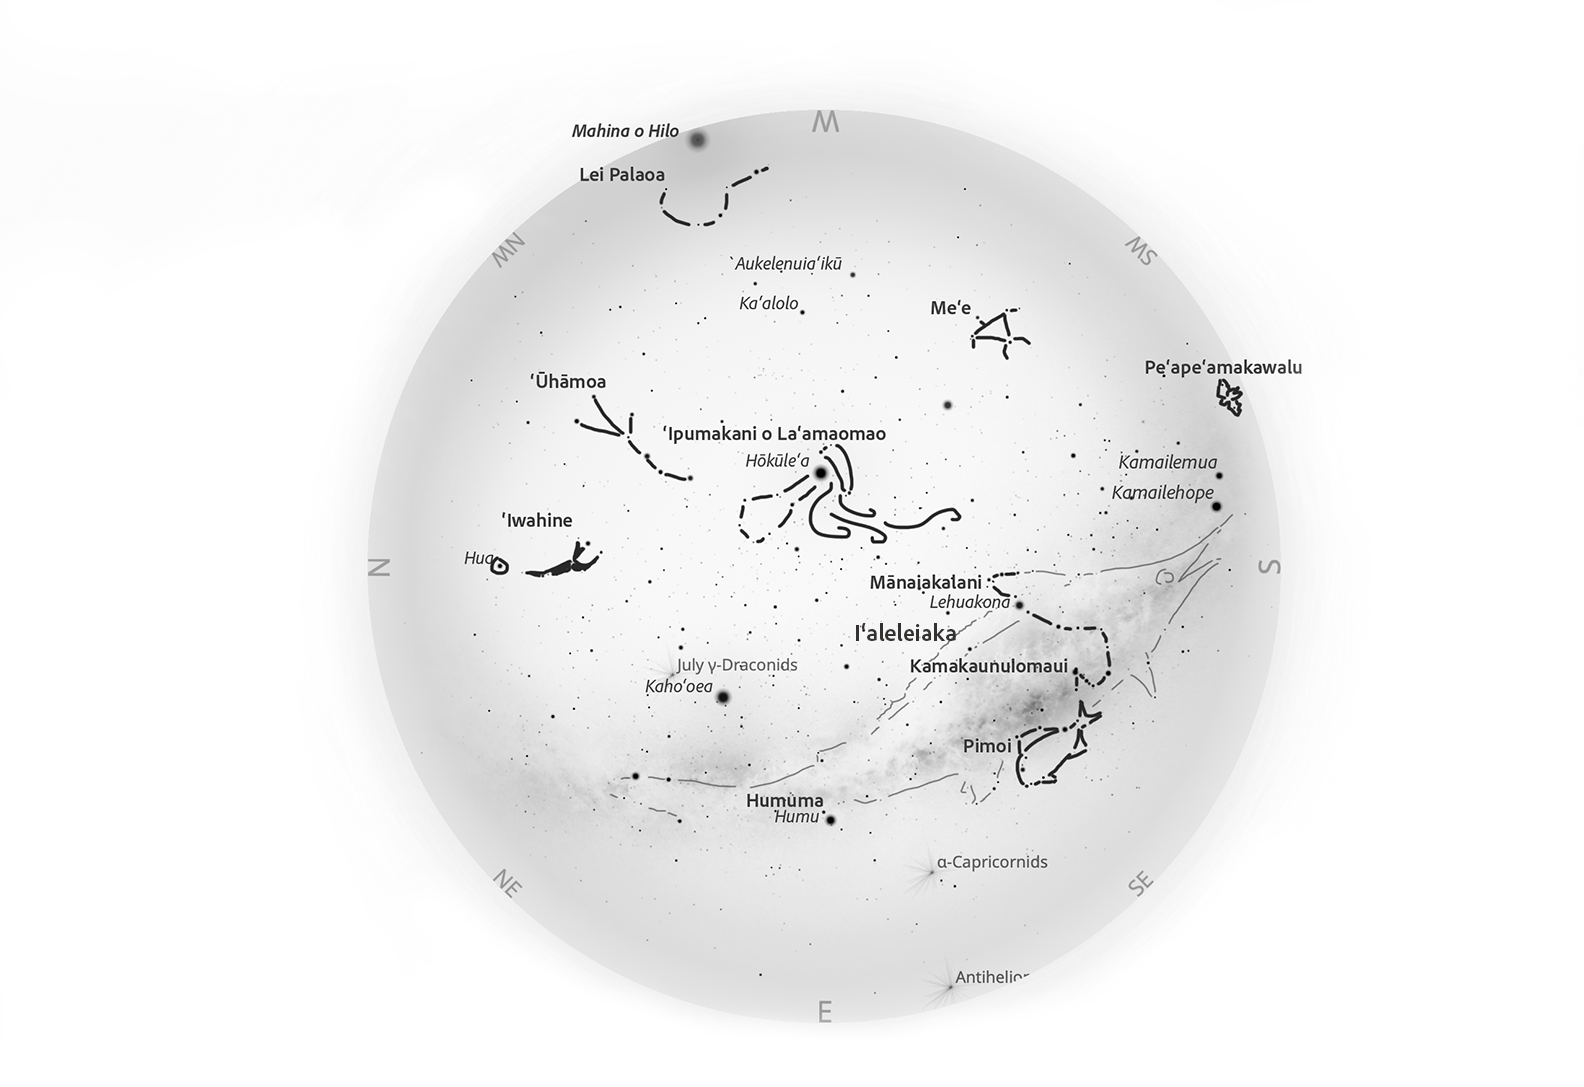

The Hawaiian night sky for August 2025.

Credit: L. Yuen